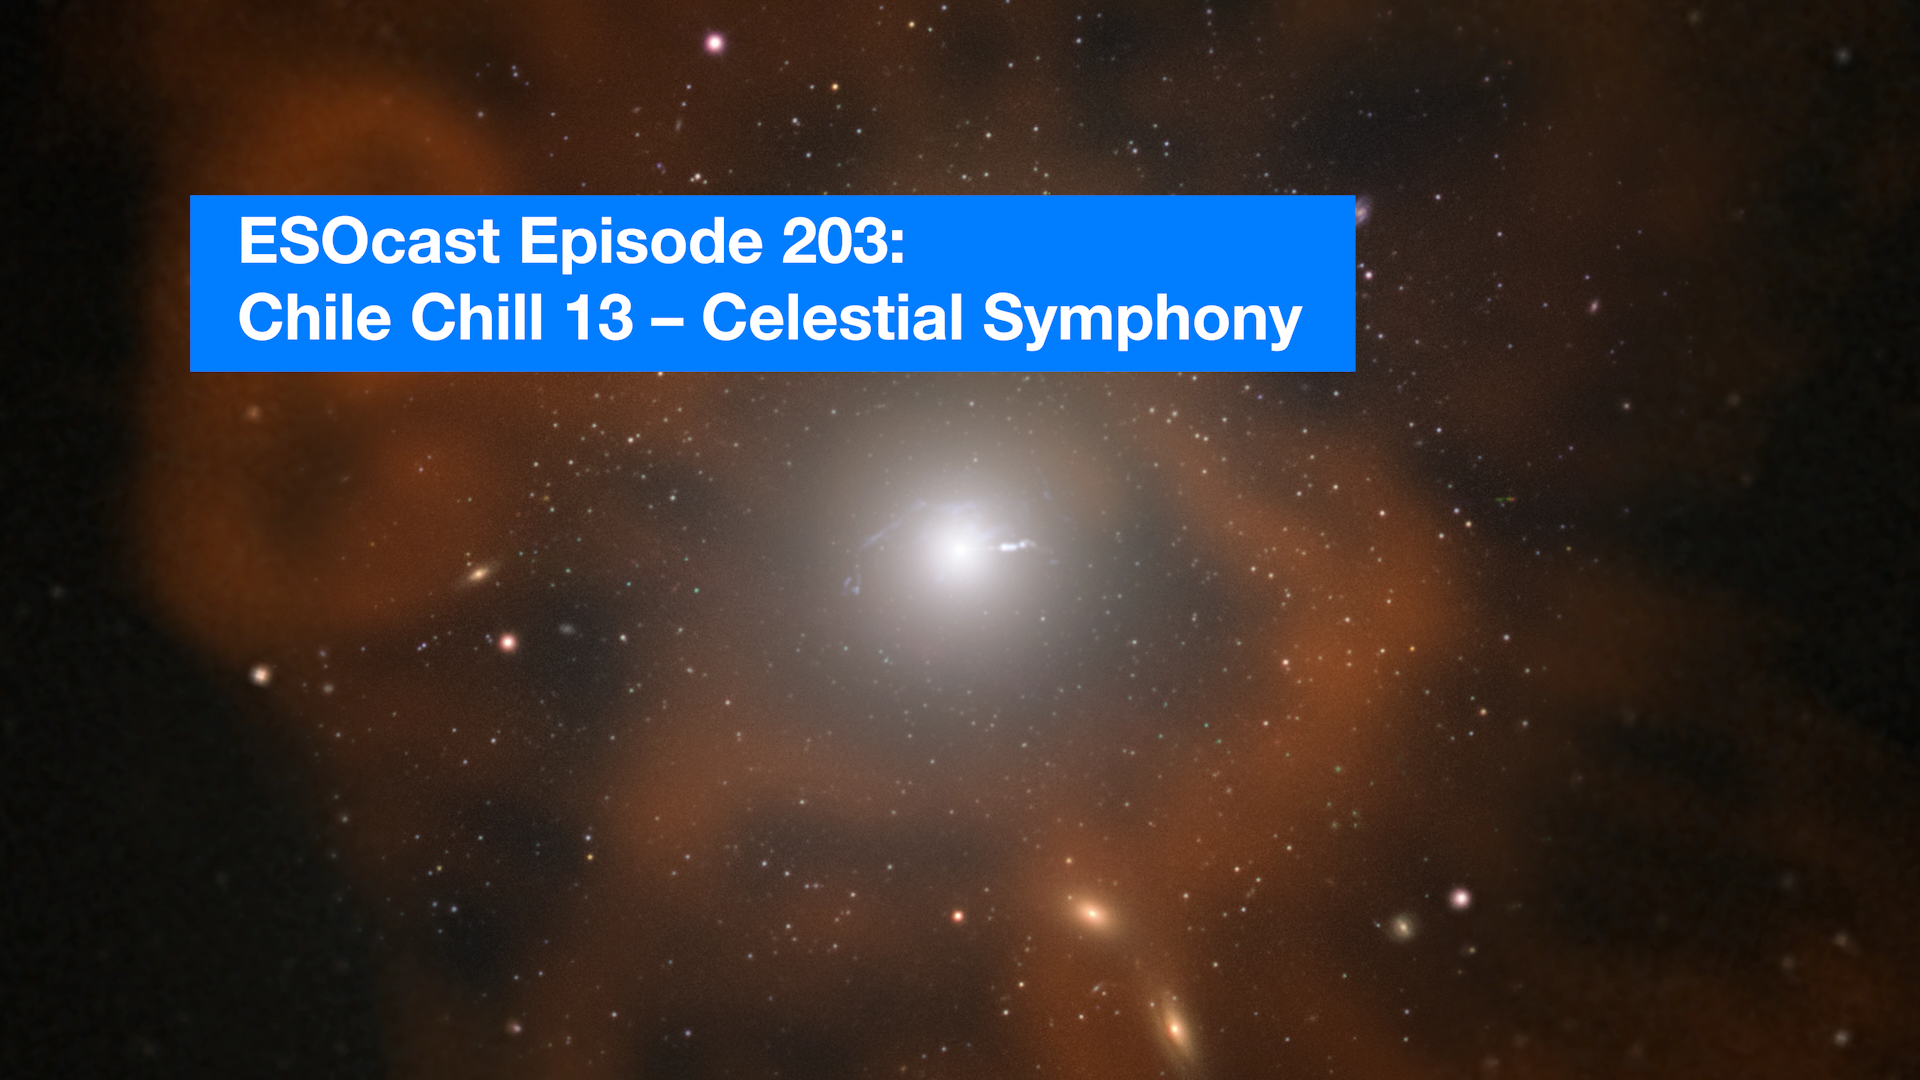

Screenshot of ESOcast 203: Chile Chill 13 — Celestial Symphony

From nebulae to supernovae, this video unveils the beauty hidden in the night sky by showcasing some of the most captivating images from ESO’s telescopes alongside mesmerising artists’ impressions of celestial objects. Take a few minutes to revel in the awe-inspiring wonders with which we share our Universe — a true celestial symphony.

This new ESOcast is the thirteenth in ESO’s Chile Chill series, videos that immerse you in the world of astronomy.

Credit: ESO